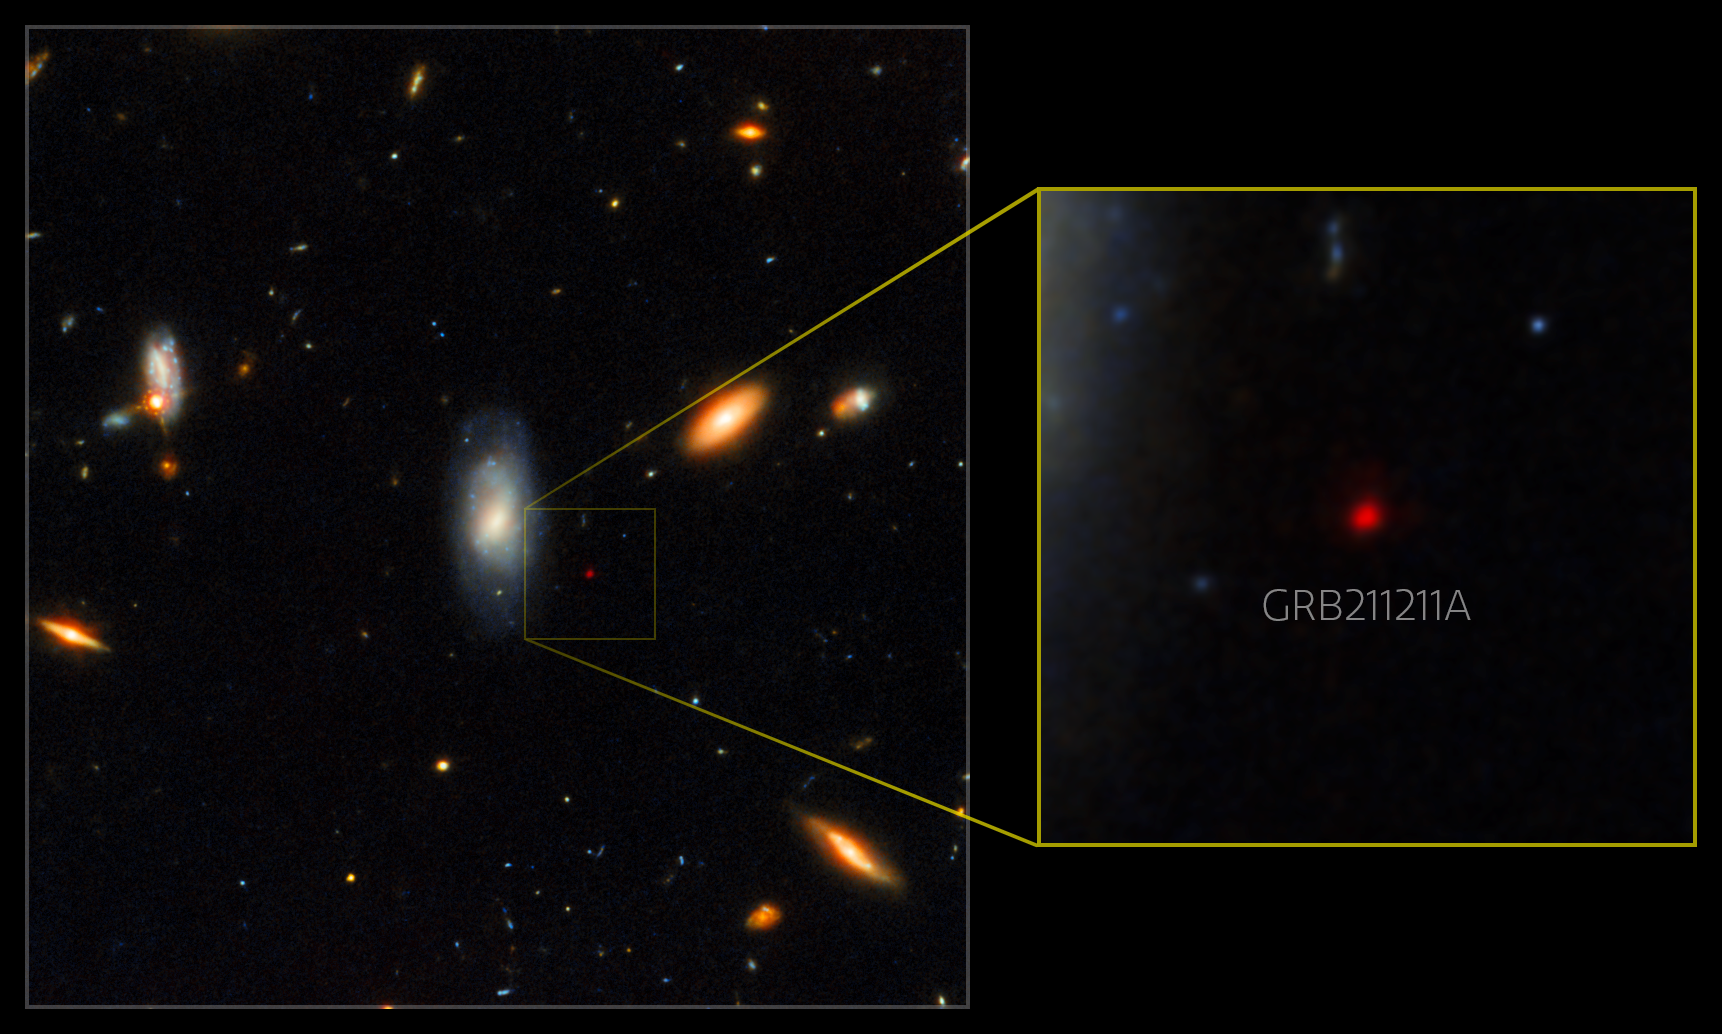

Gemini North and Hubble image of GRB afterglow (annotated)

This Gemini North image, superimposed on an image taken with the Hubble Space Telescope, shows the telltale near-infrared afterglow of a kilonova produced by a long GRB (GRB 211211A). This discovery challenges the prevailing theory that long GRBs exclusively come from supernovae, the end-of-life explosions of massive stars.

Credit: International Gemini Observatory/NOIRLab/NSF/AURA/M. Zamani; NASA/ESA